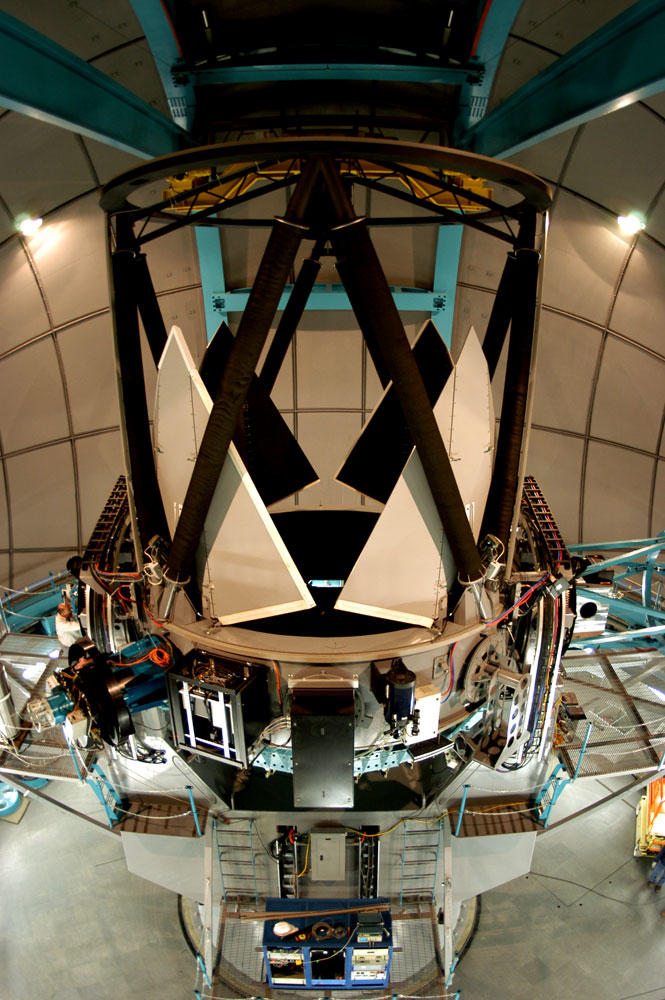

Side view of the SOAR telescope, showing the Serrurier structure that supports the secondary mirror, and the primary mirror protective petals in the open position.

Credit: NOIRLab